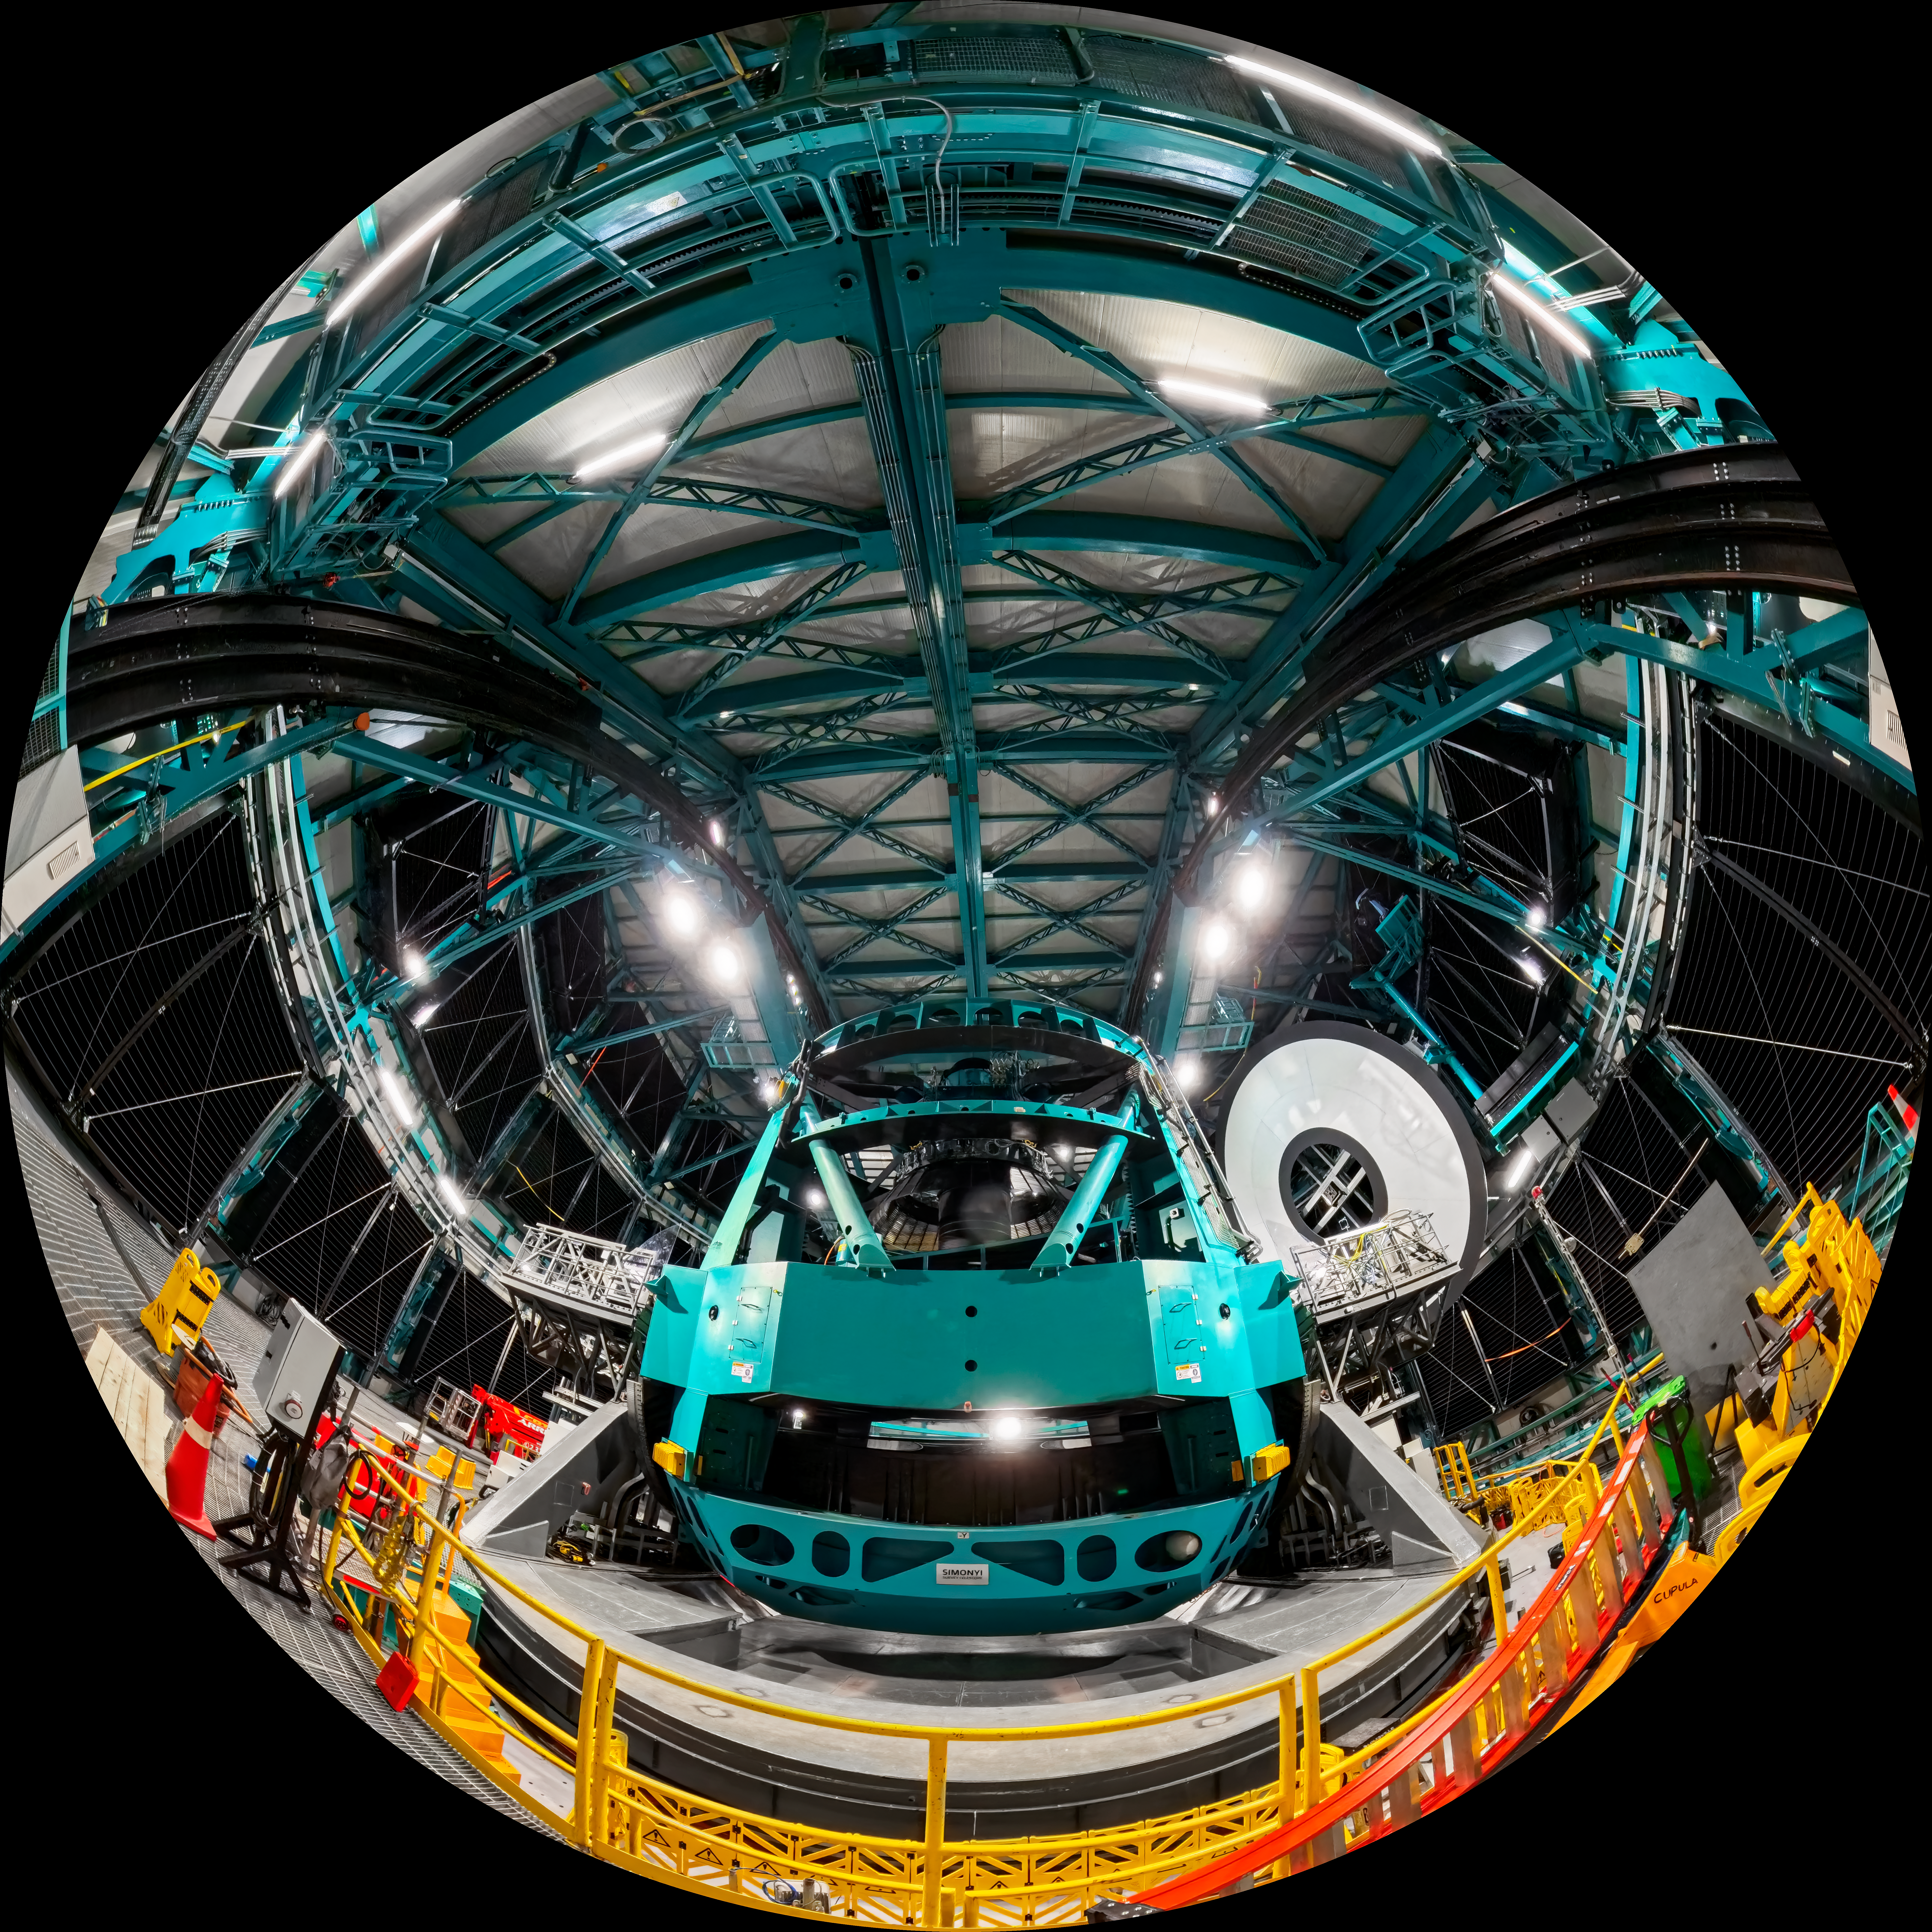

Rubin During First Look Observing Campaign

A fisheye view of the interior of NSF–DOE Vera C. Rubin Observatory and the Simonyi Survey Telescope.

Credit: RubinObs/NOIRLab/SLAC/NSF/DOE/AURA/T. Matsopoulos